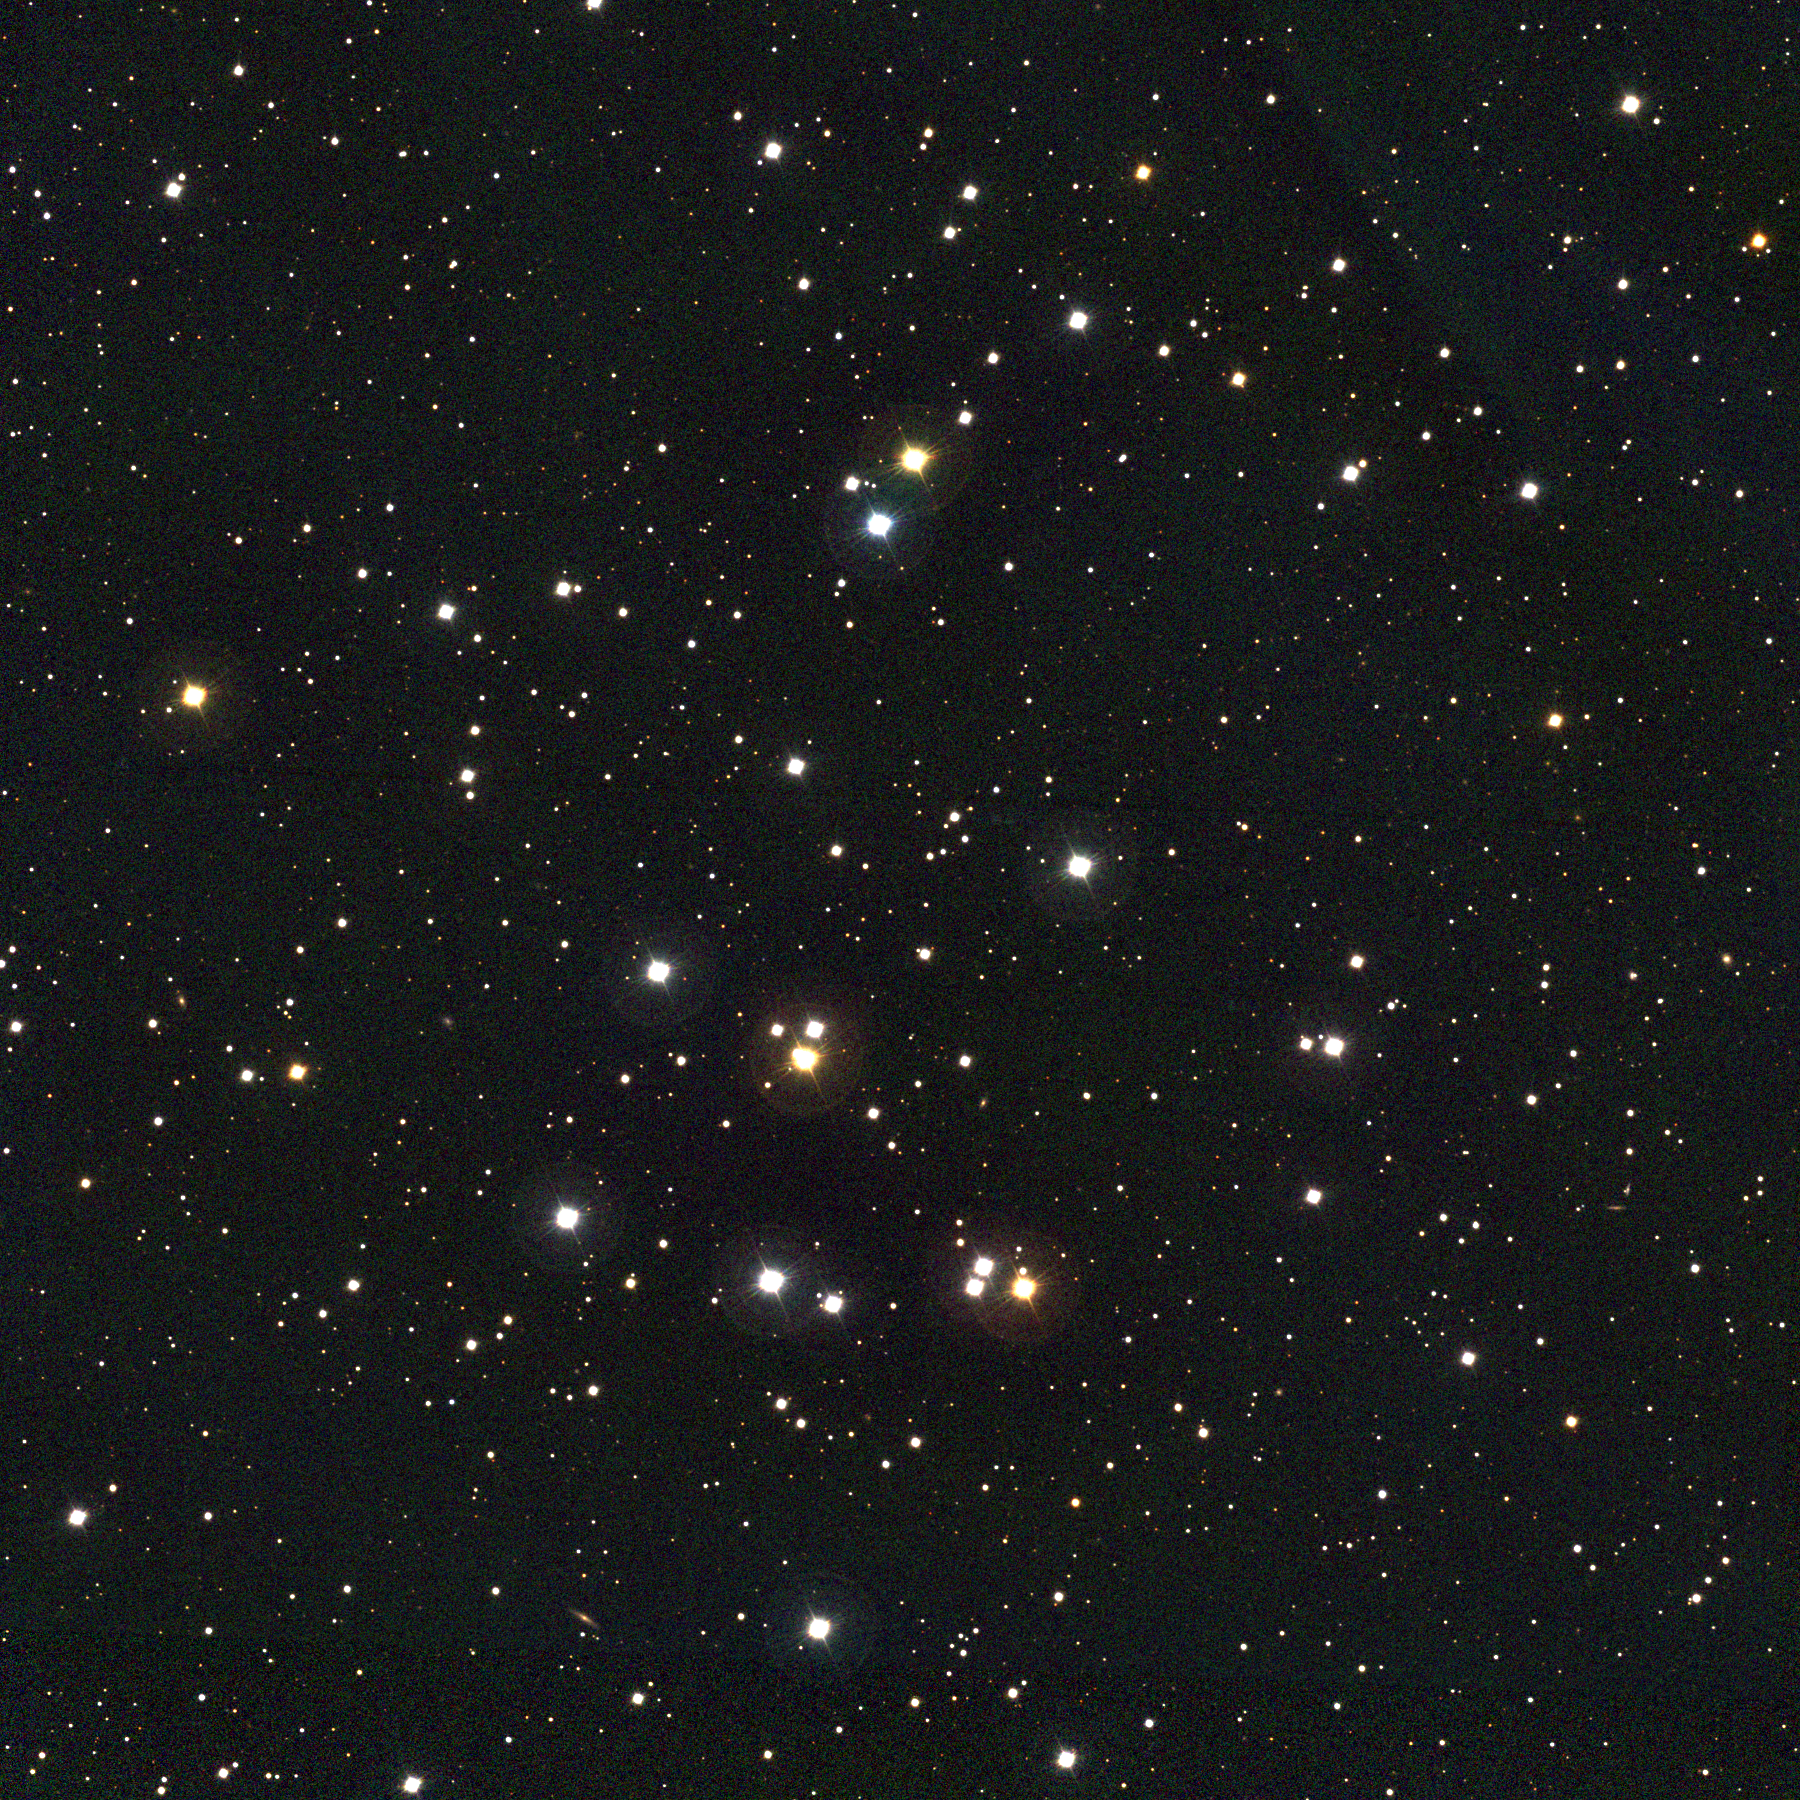

M44, NGC 2632

M44, the Beehive CLuster, also known as Praesepe (Latin for manger), is an easy naked eye object more than twice the size across of the full moon, and has thus been noted since prehistoric times. It was one of the first objects on which Galileo trained his newly acquired telescope. M44 is one of the nearest open clusters, close to 600 light-years away. This approximately true-color picture was created from fifteen images taken in January 1997 using BVR colors, at the Burrell Schmidt telescope of Case Western Reserve University's Warner and Swasey Observatory located on Kitt Peak, near Tucson, Arizona. Image size

Credit: NOIRLab/NSF/AURA